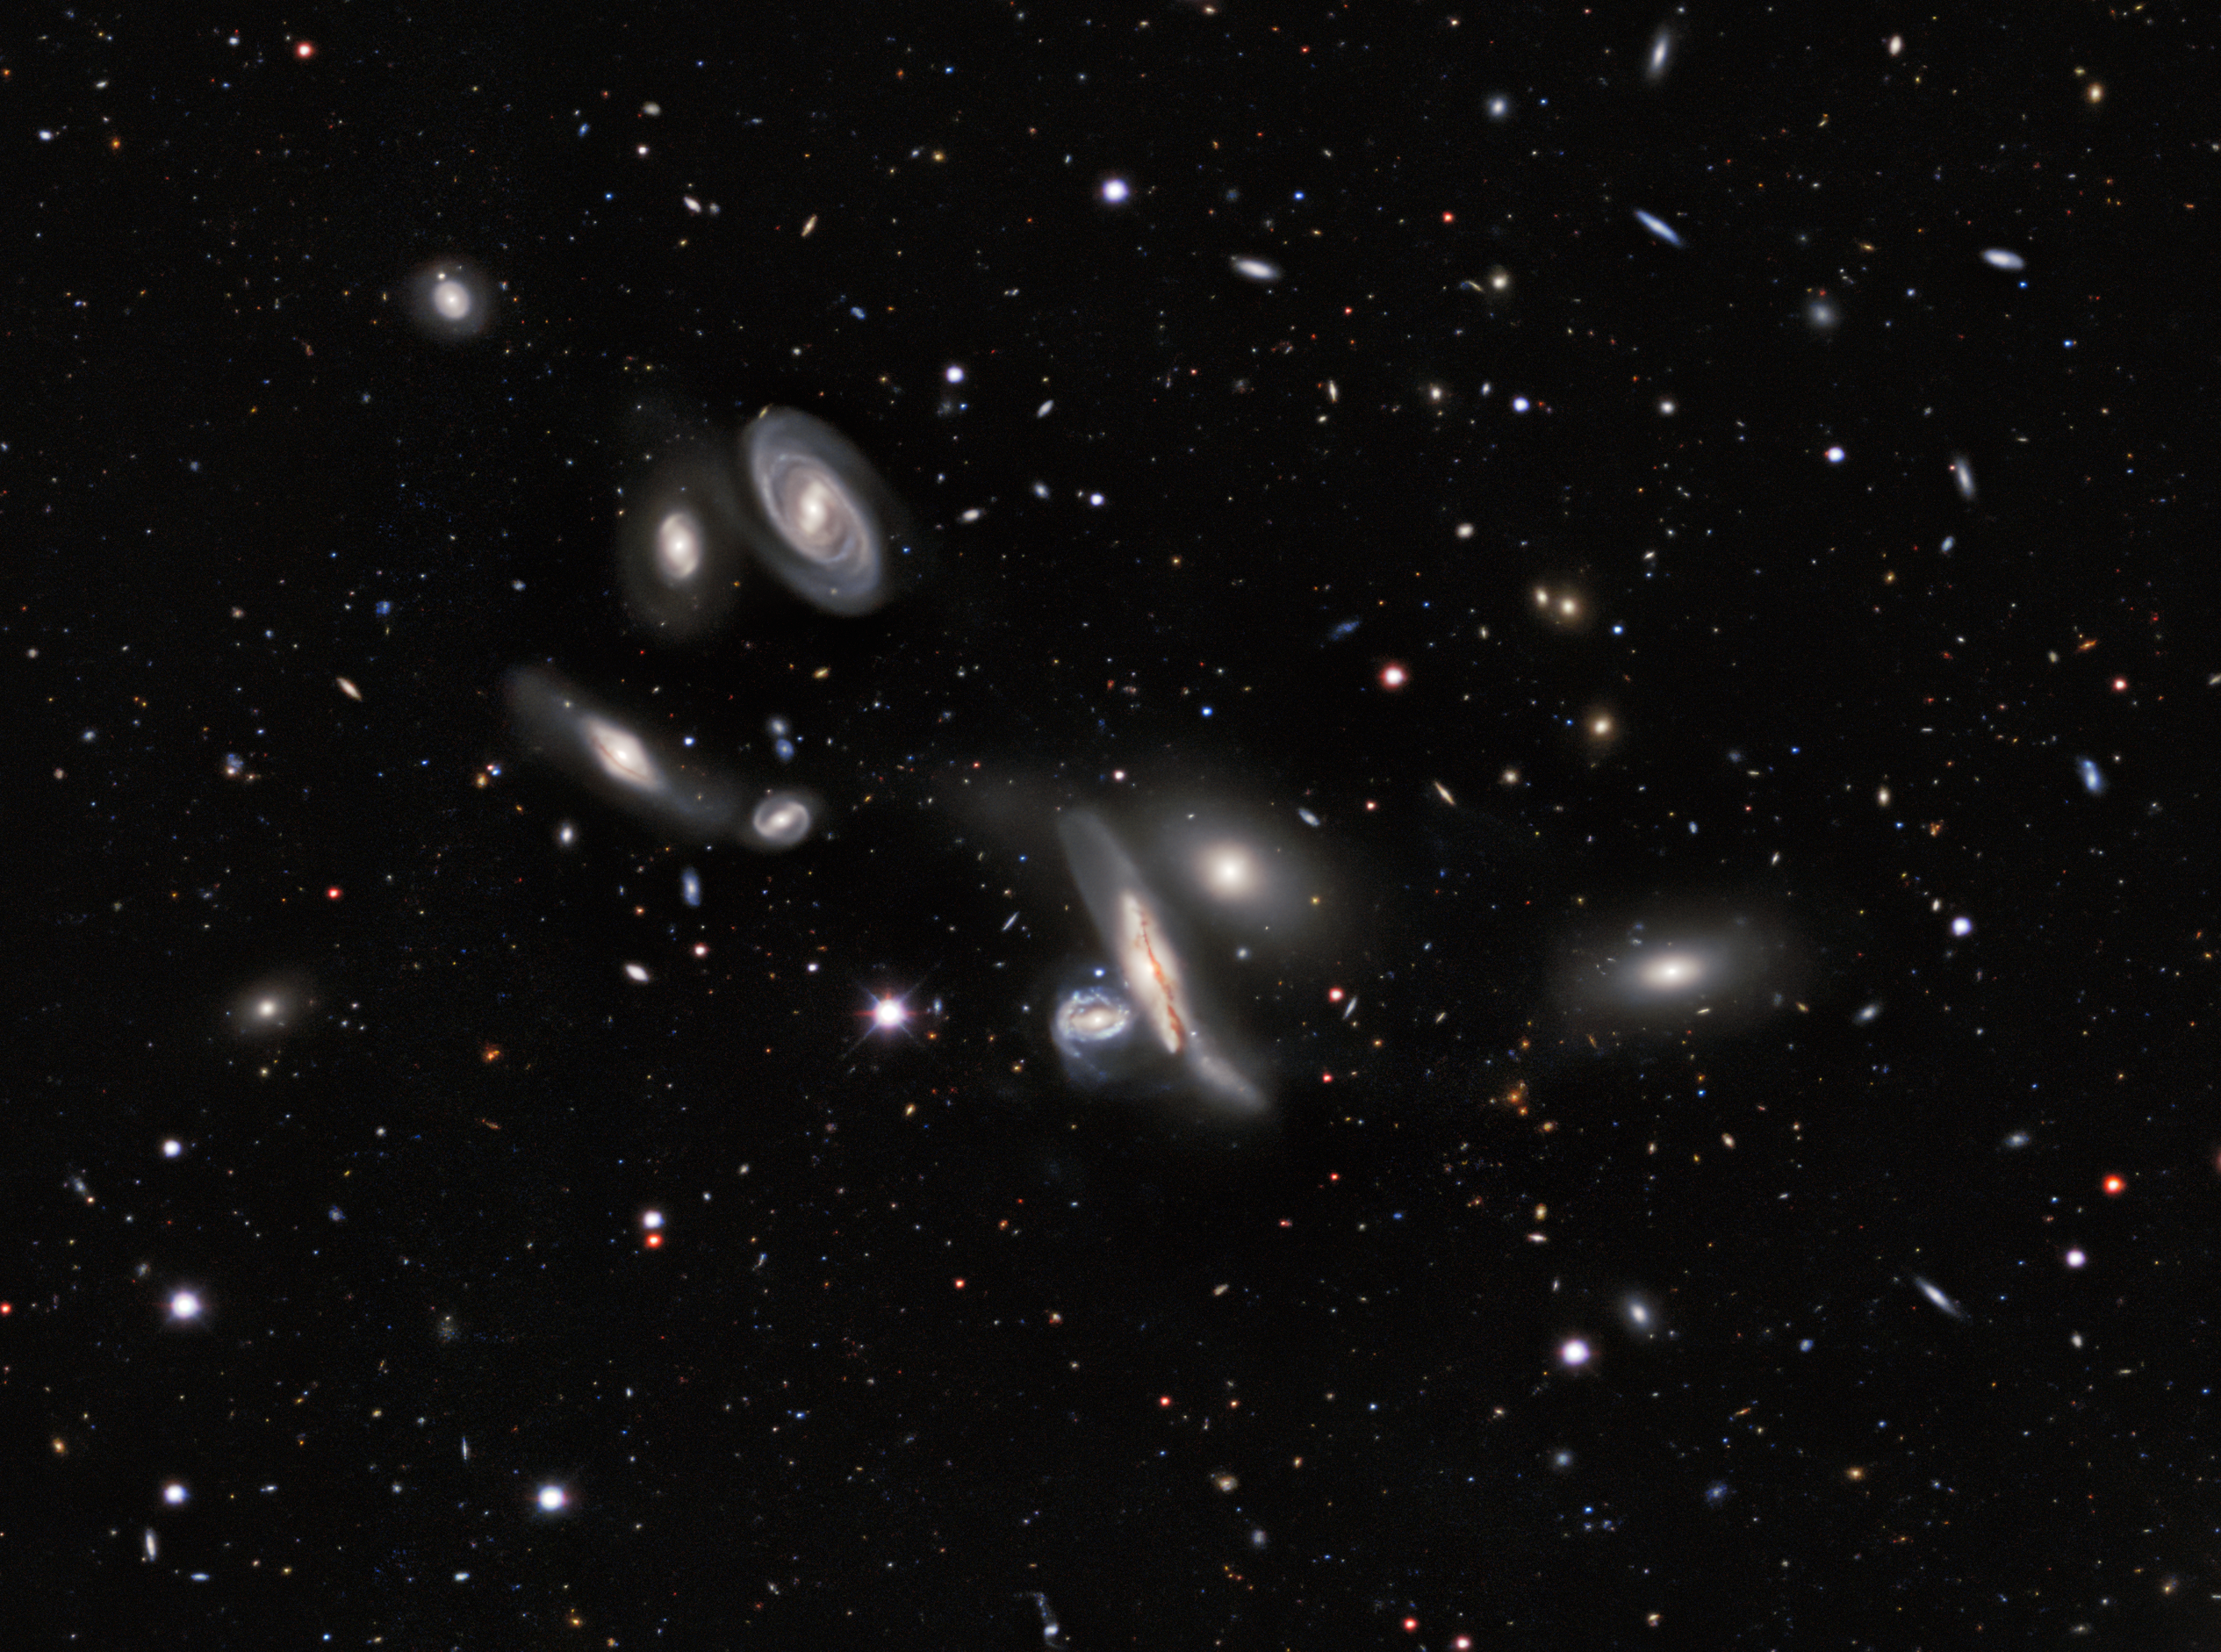

Copeland Septet group of galaxies

A group of galaxies nicknamed the Copeland Septet, in the constellation of Leo. Astronomers using images from Kitt Peak National Observatory and Cerro Tololo Inter-American Observatory have created the largest ever map of the sky, comprising over a billion galaxies. The final data release from the ambitious DESI Legacy Imaging Surveys sets the stage for a ground-breaking 5-year survey with the Dark Energy Spectroscopic Instrument (DESI), which aims to provide new insights into the nature of dark energy.

Credit: DESI Legacy Imaging Surveys/LBNL/DOE & KPNO/CTIO/NOIRLab/NSF/AURA